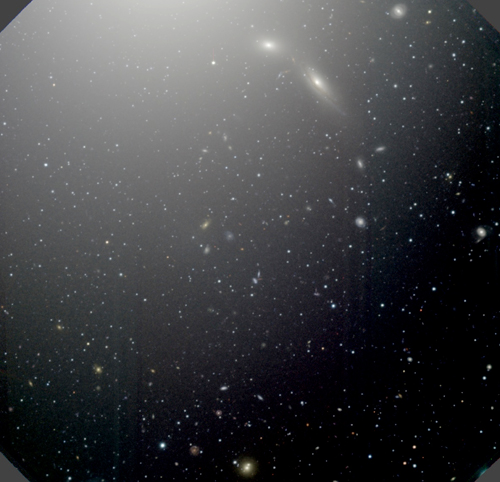

GMOS image of M87

This GMOS image shows the field studied, offset from the center of M87, which is the bright region at the top. Hundreds of the point-like objects are globular clusters. The image is made from observations through the g, r, and i filters, which are mapped to blue, green, and red on this color composite image.

Credit: NOIRLab/Gemini Observatory/AURA/NSF